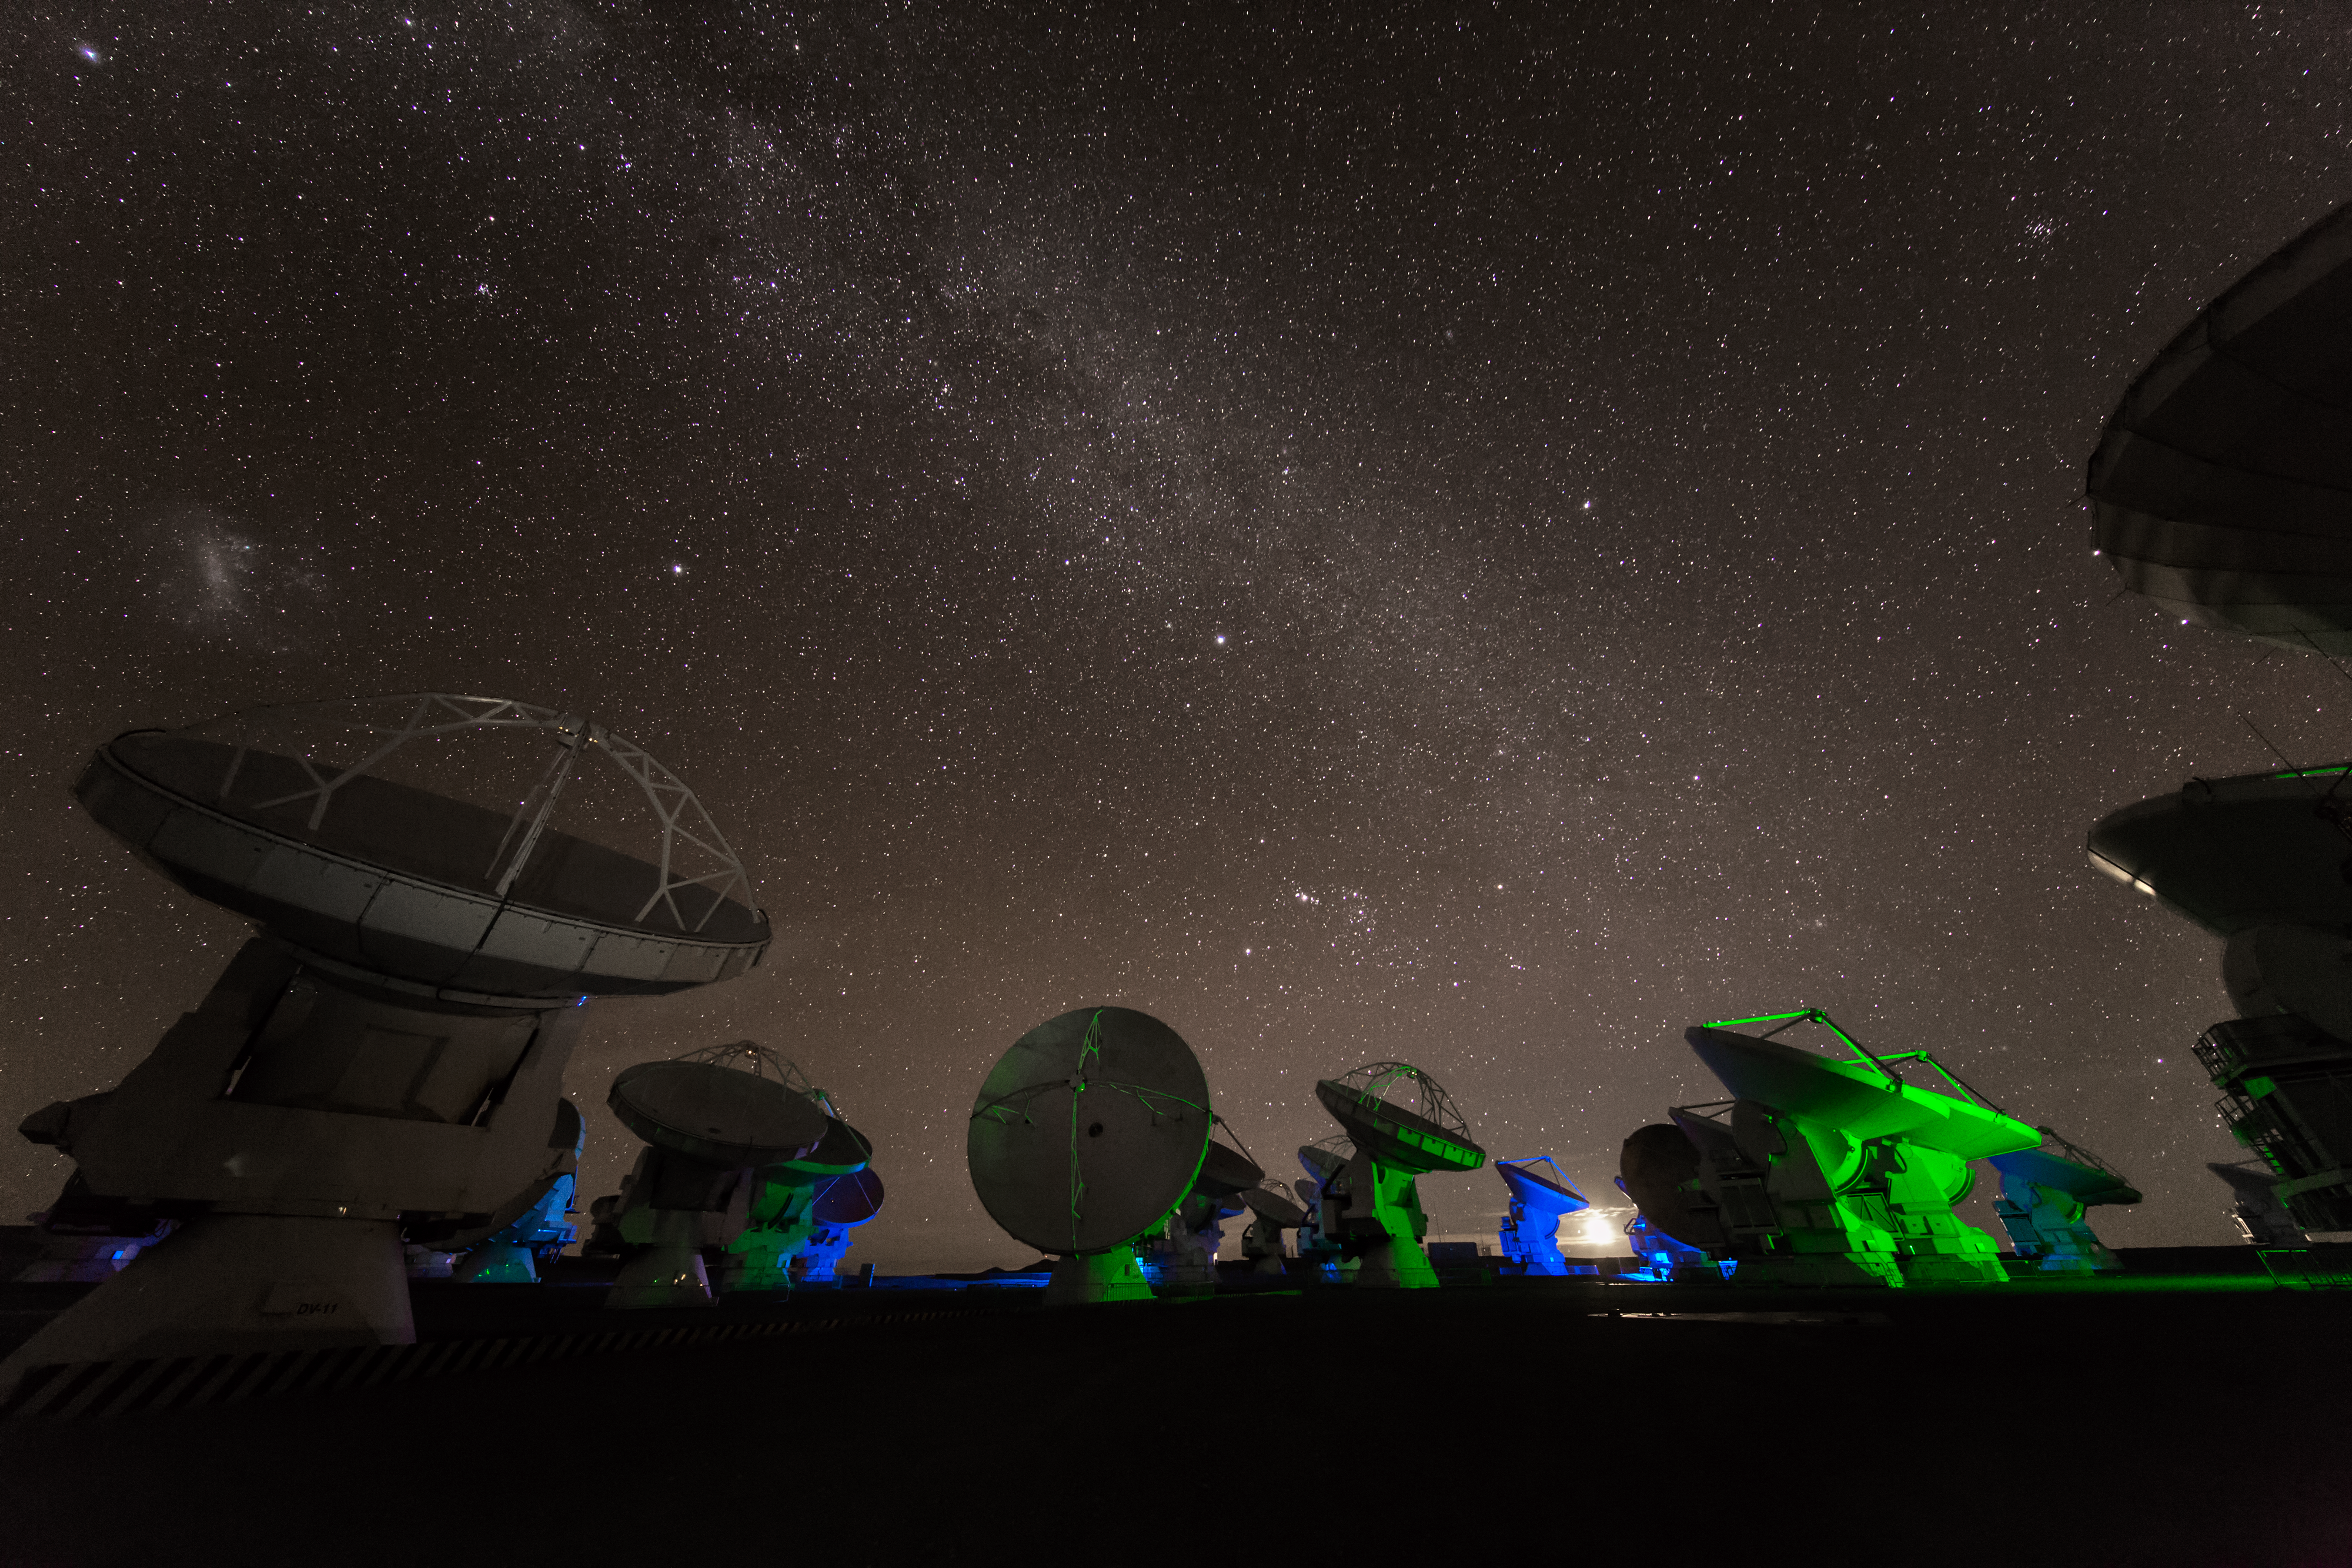

Green light at ALMA

ALMA — the Atacama Large Millimeter/submillimeter Array — resides high up in Chile's arid and inhospitable Atacama desert region, where it observes the Universe at wavelengths in between the infra-red and radio regions of the spectrum. This enables it to see the cold Universe, objects only a few degrees above absolute zero, allowing astronomers to observe some of the earliest and most distant galaxies in the Universe. The green light lends an eerie air as the ALMA antennae are lit artificially from below, and from above by starlight.

Credit: S. Seip/ESO